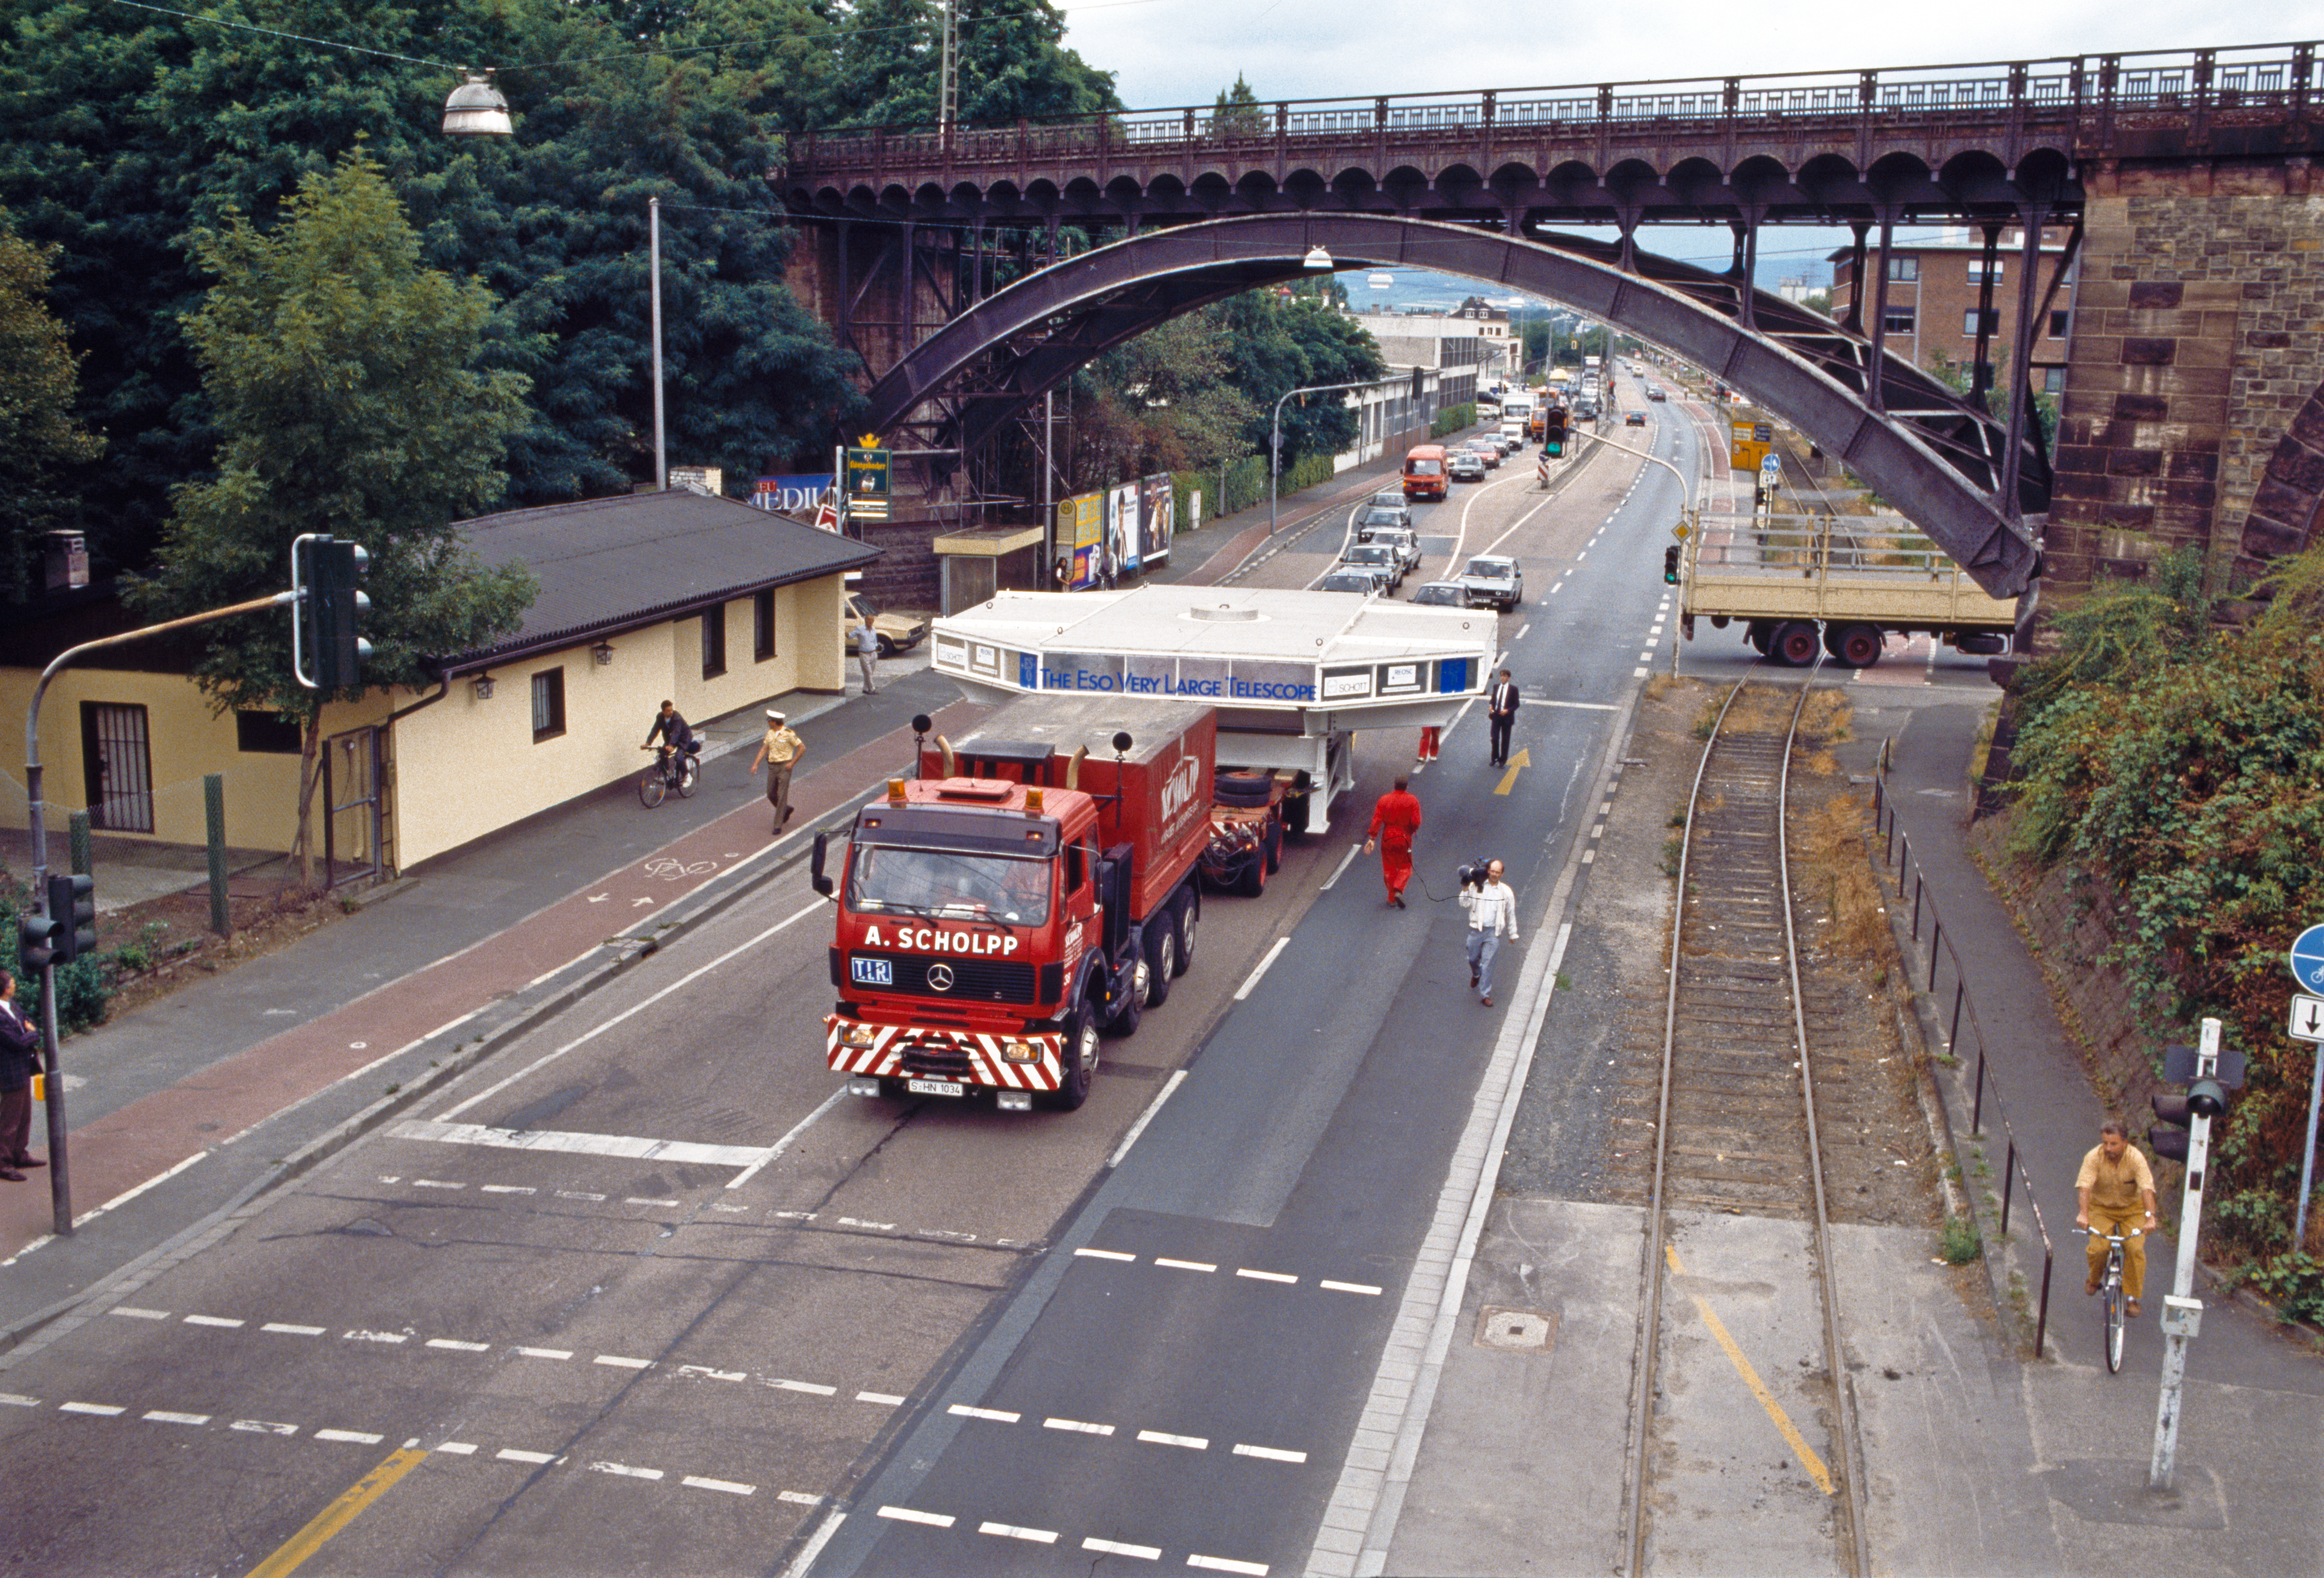

VLT mirror travelling by road

A VLT mirror being transported by road.

Credit: ESO